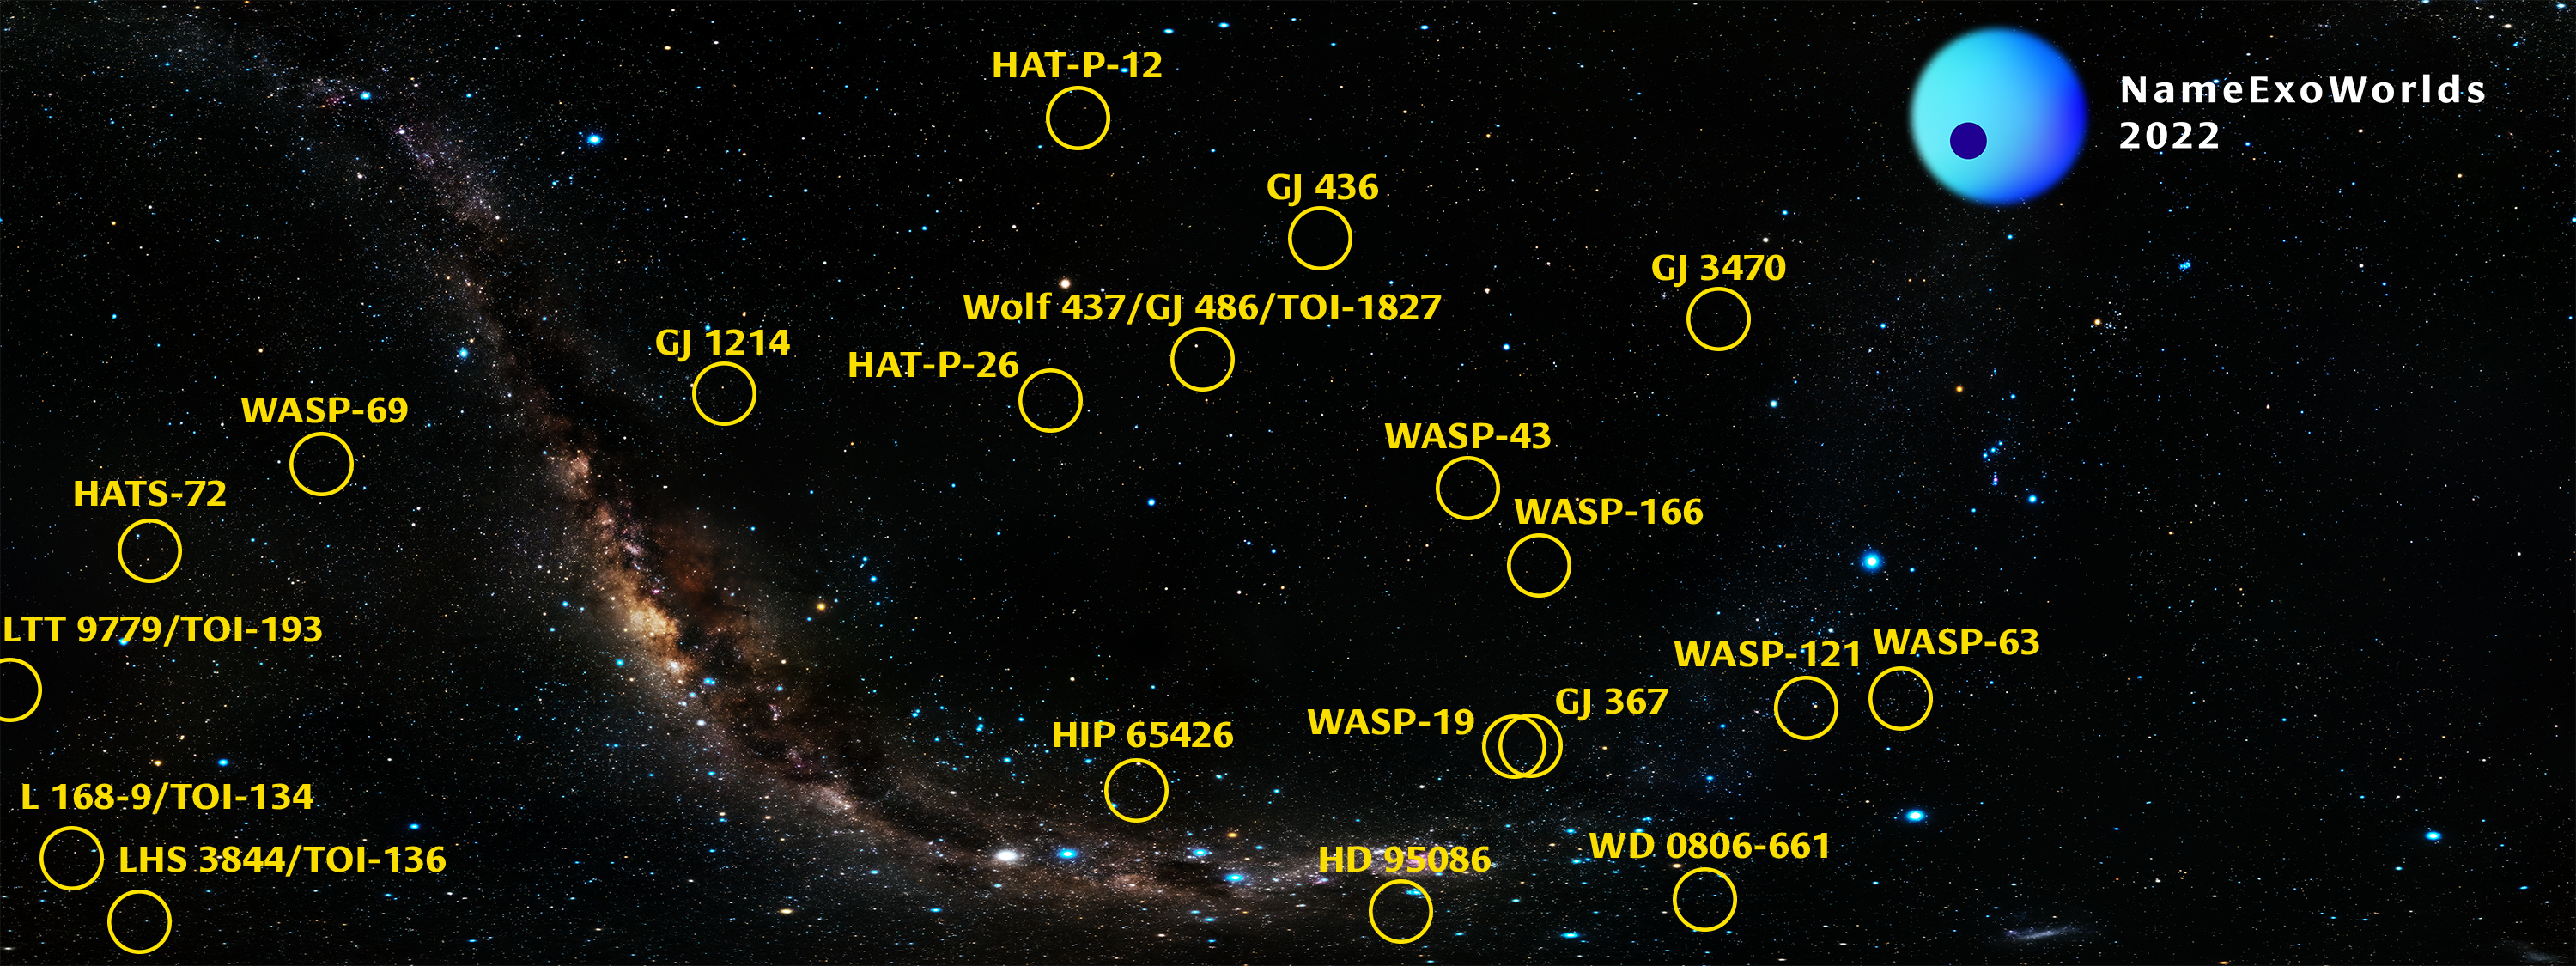

NameExoWorlds2022 Star Chart

The systems to be named by NameExoWorlds 2022 are among some of the first exoplanet targets of the James Webb Space Telescope. The exoplanets have been discovered through a mix of techniques, mostly via the transit method and direct imaging.

Credit: IAU OAO/NARIT/M. Tangmatithan